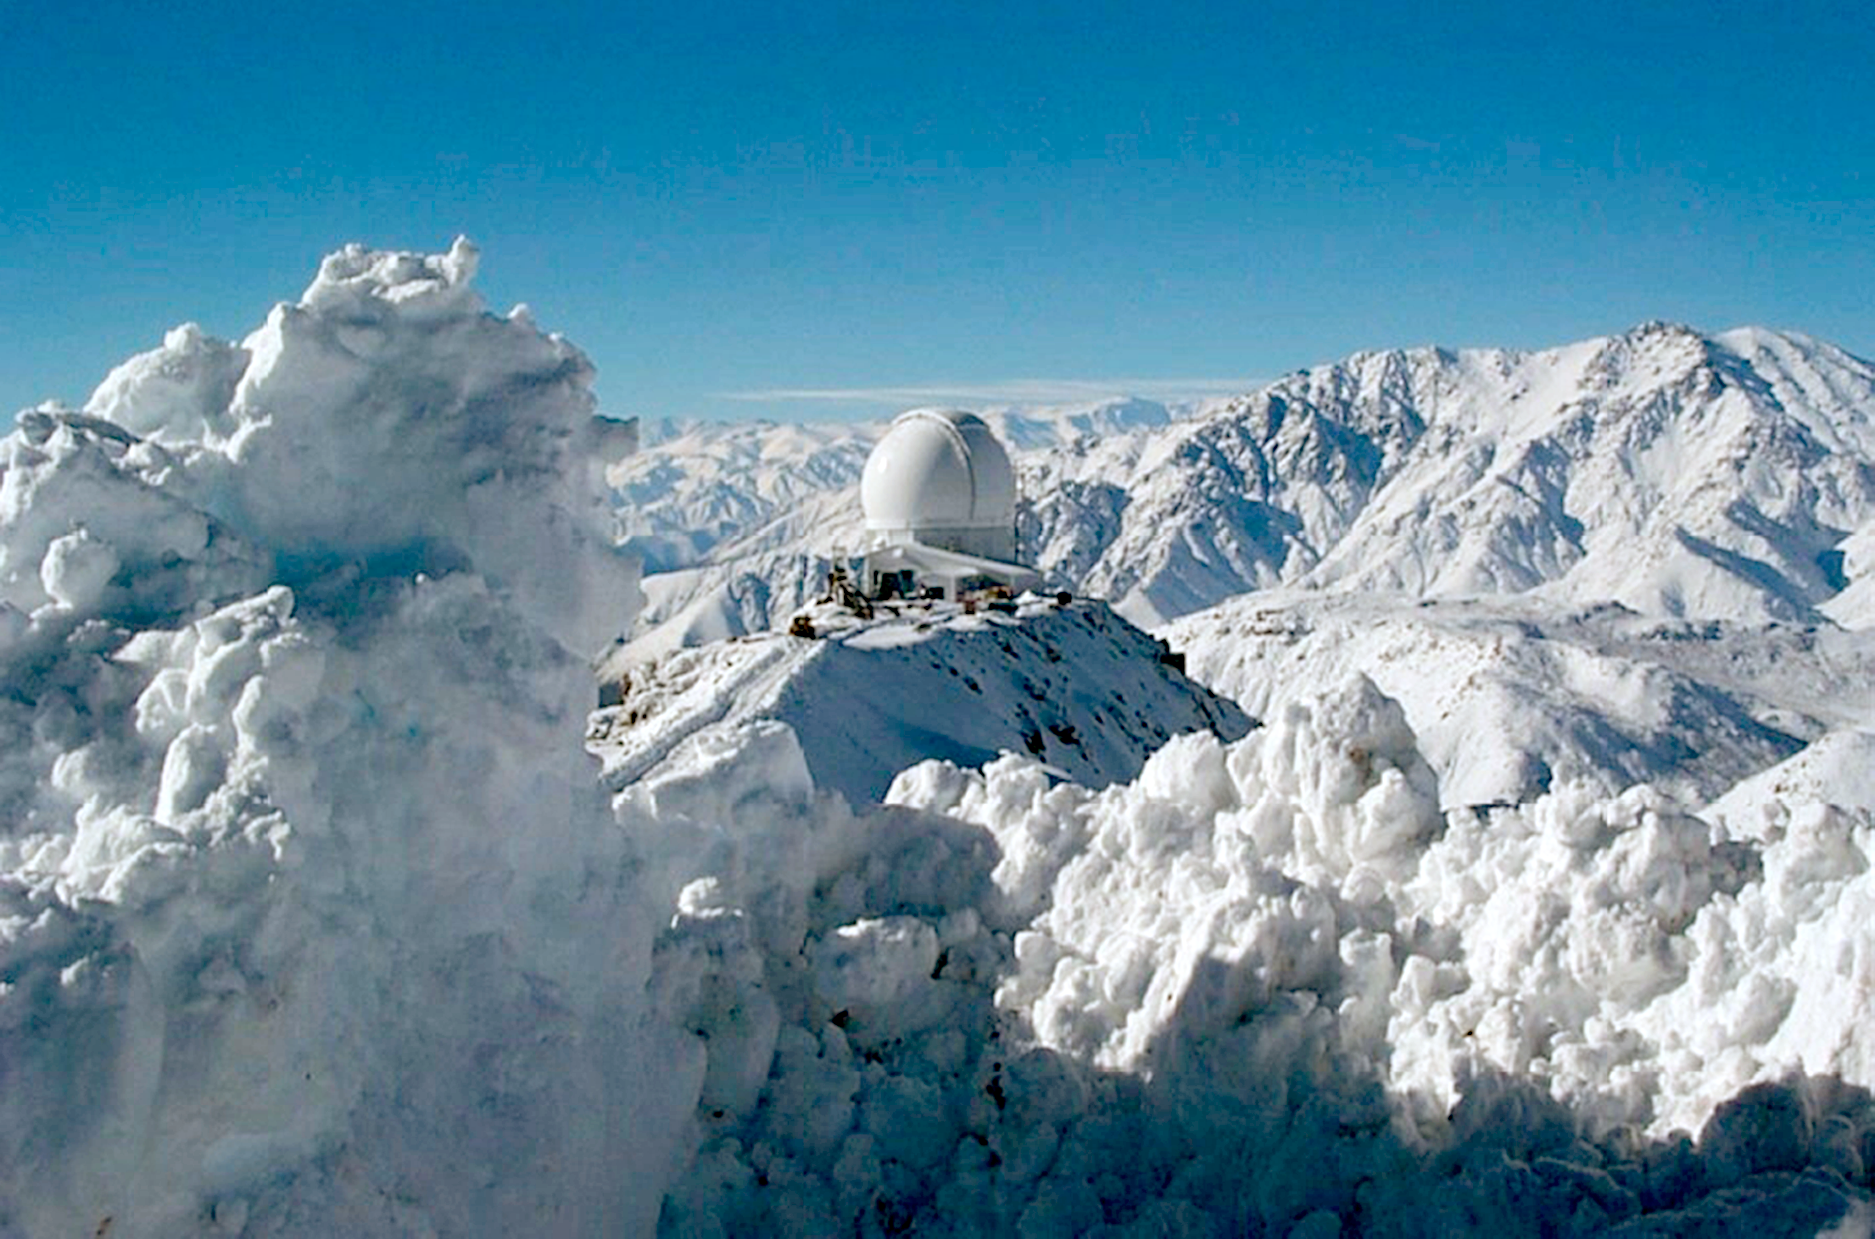

SOAR in the snow

The SOAR (SOuthern Astrophysical Research) telescope dome on snow covered Cerro Pachon in July of 2002, only a month after the completion of the dome.

Credit: Sergio Franco